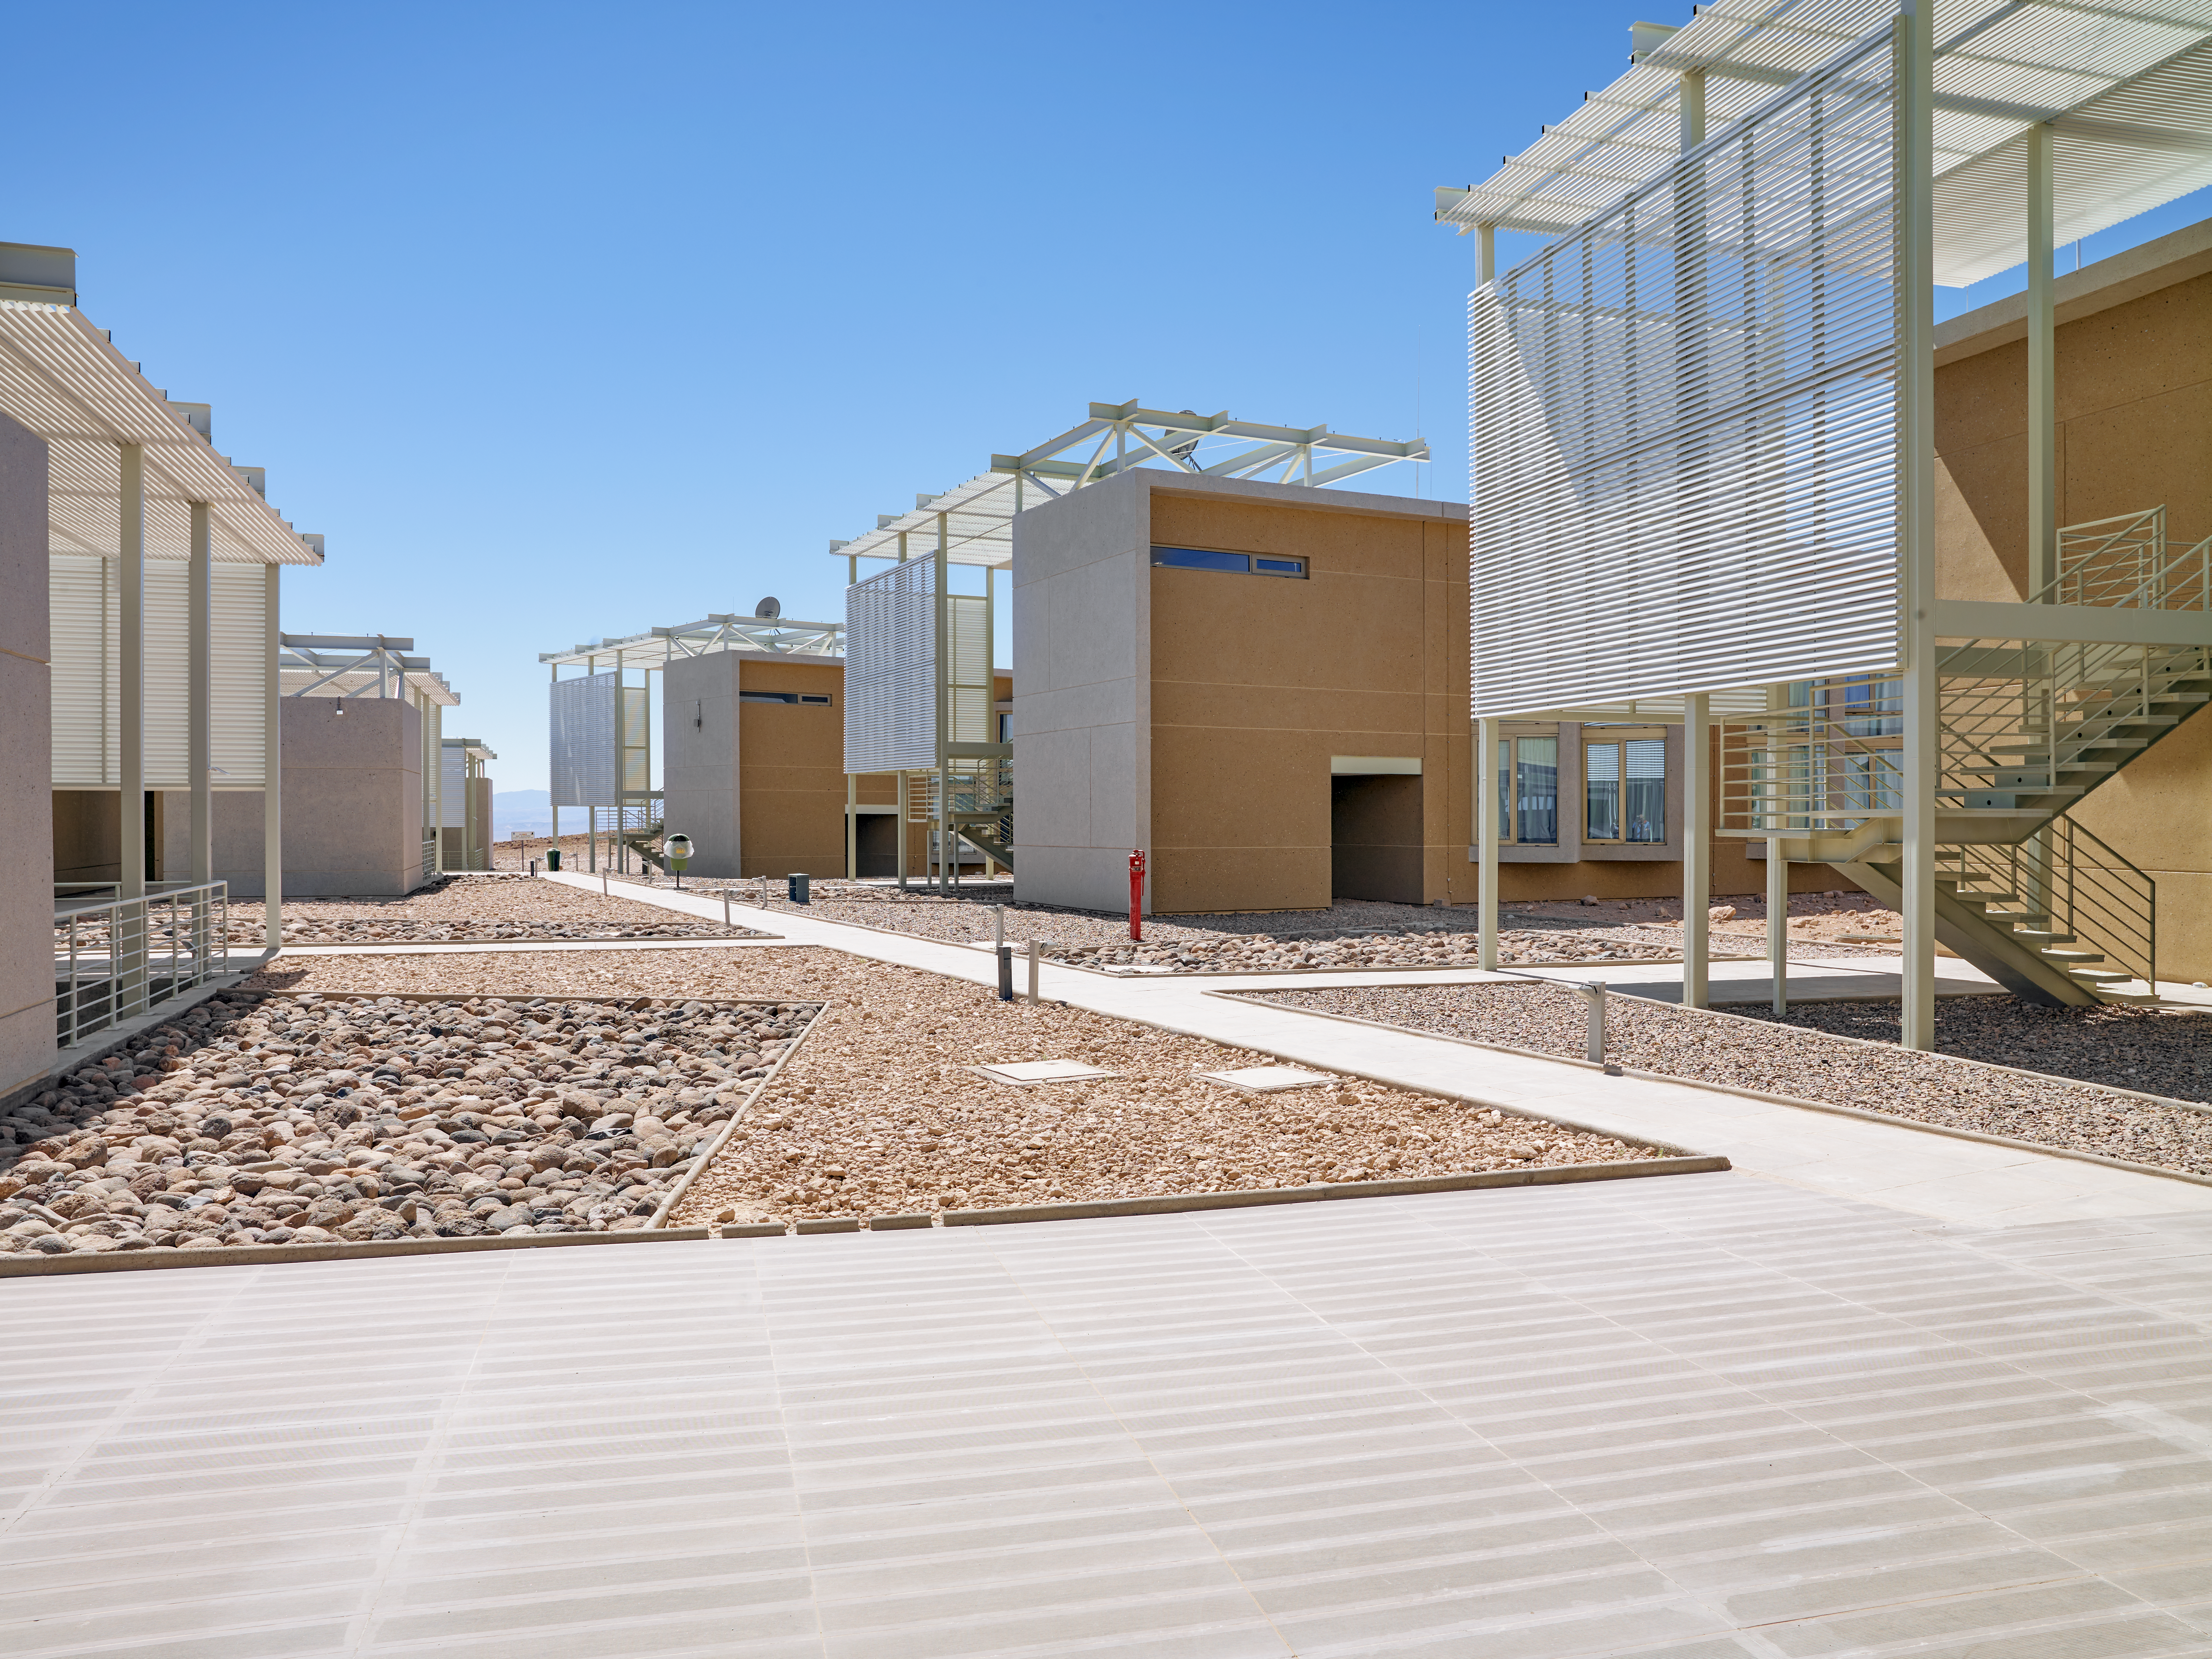

ALMA Residencia

The Atacama Large Millimeter/submillimeter Array (ALMA) is a revolutionary astronomical telescope, comprising an array of 66 giant 12-metre and 7-metre diameter antennas observing millimetre and submillimetre wavelengths. The ALMA Residencia is the home for staff and people working temporarily at ALMA. It is situated at the ALMA Operations Support Facility, close to San Pedro de Atacama in northern Chile.

Credit: ESO